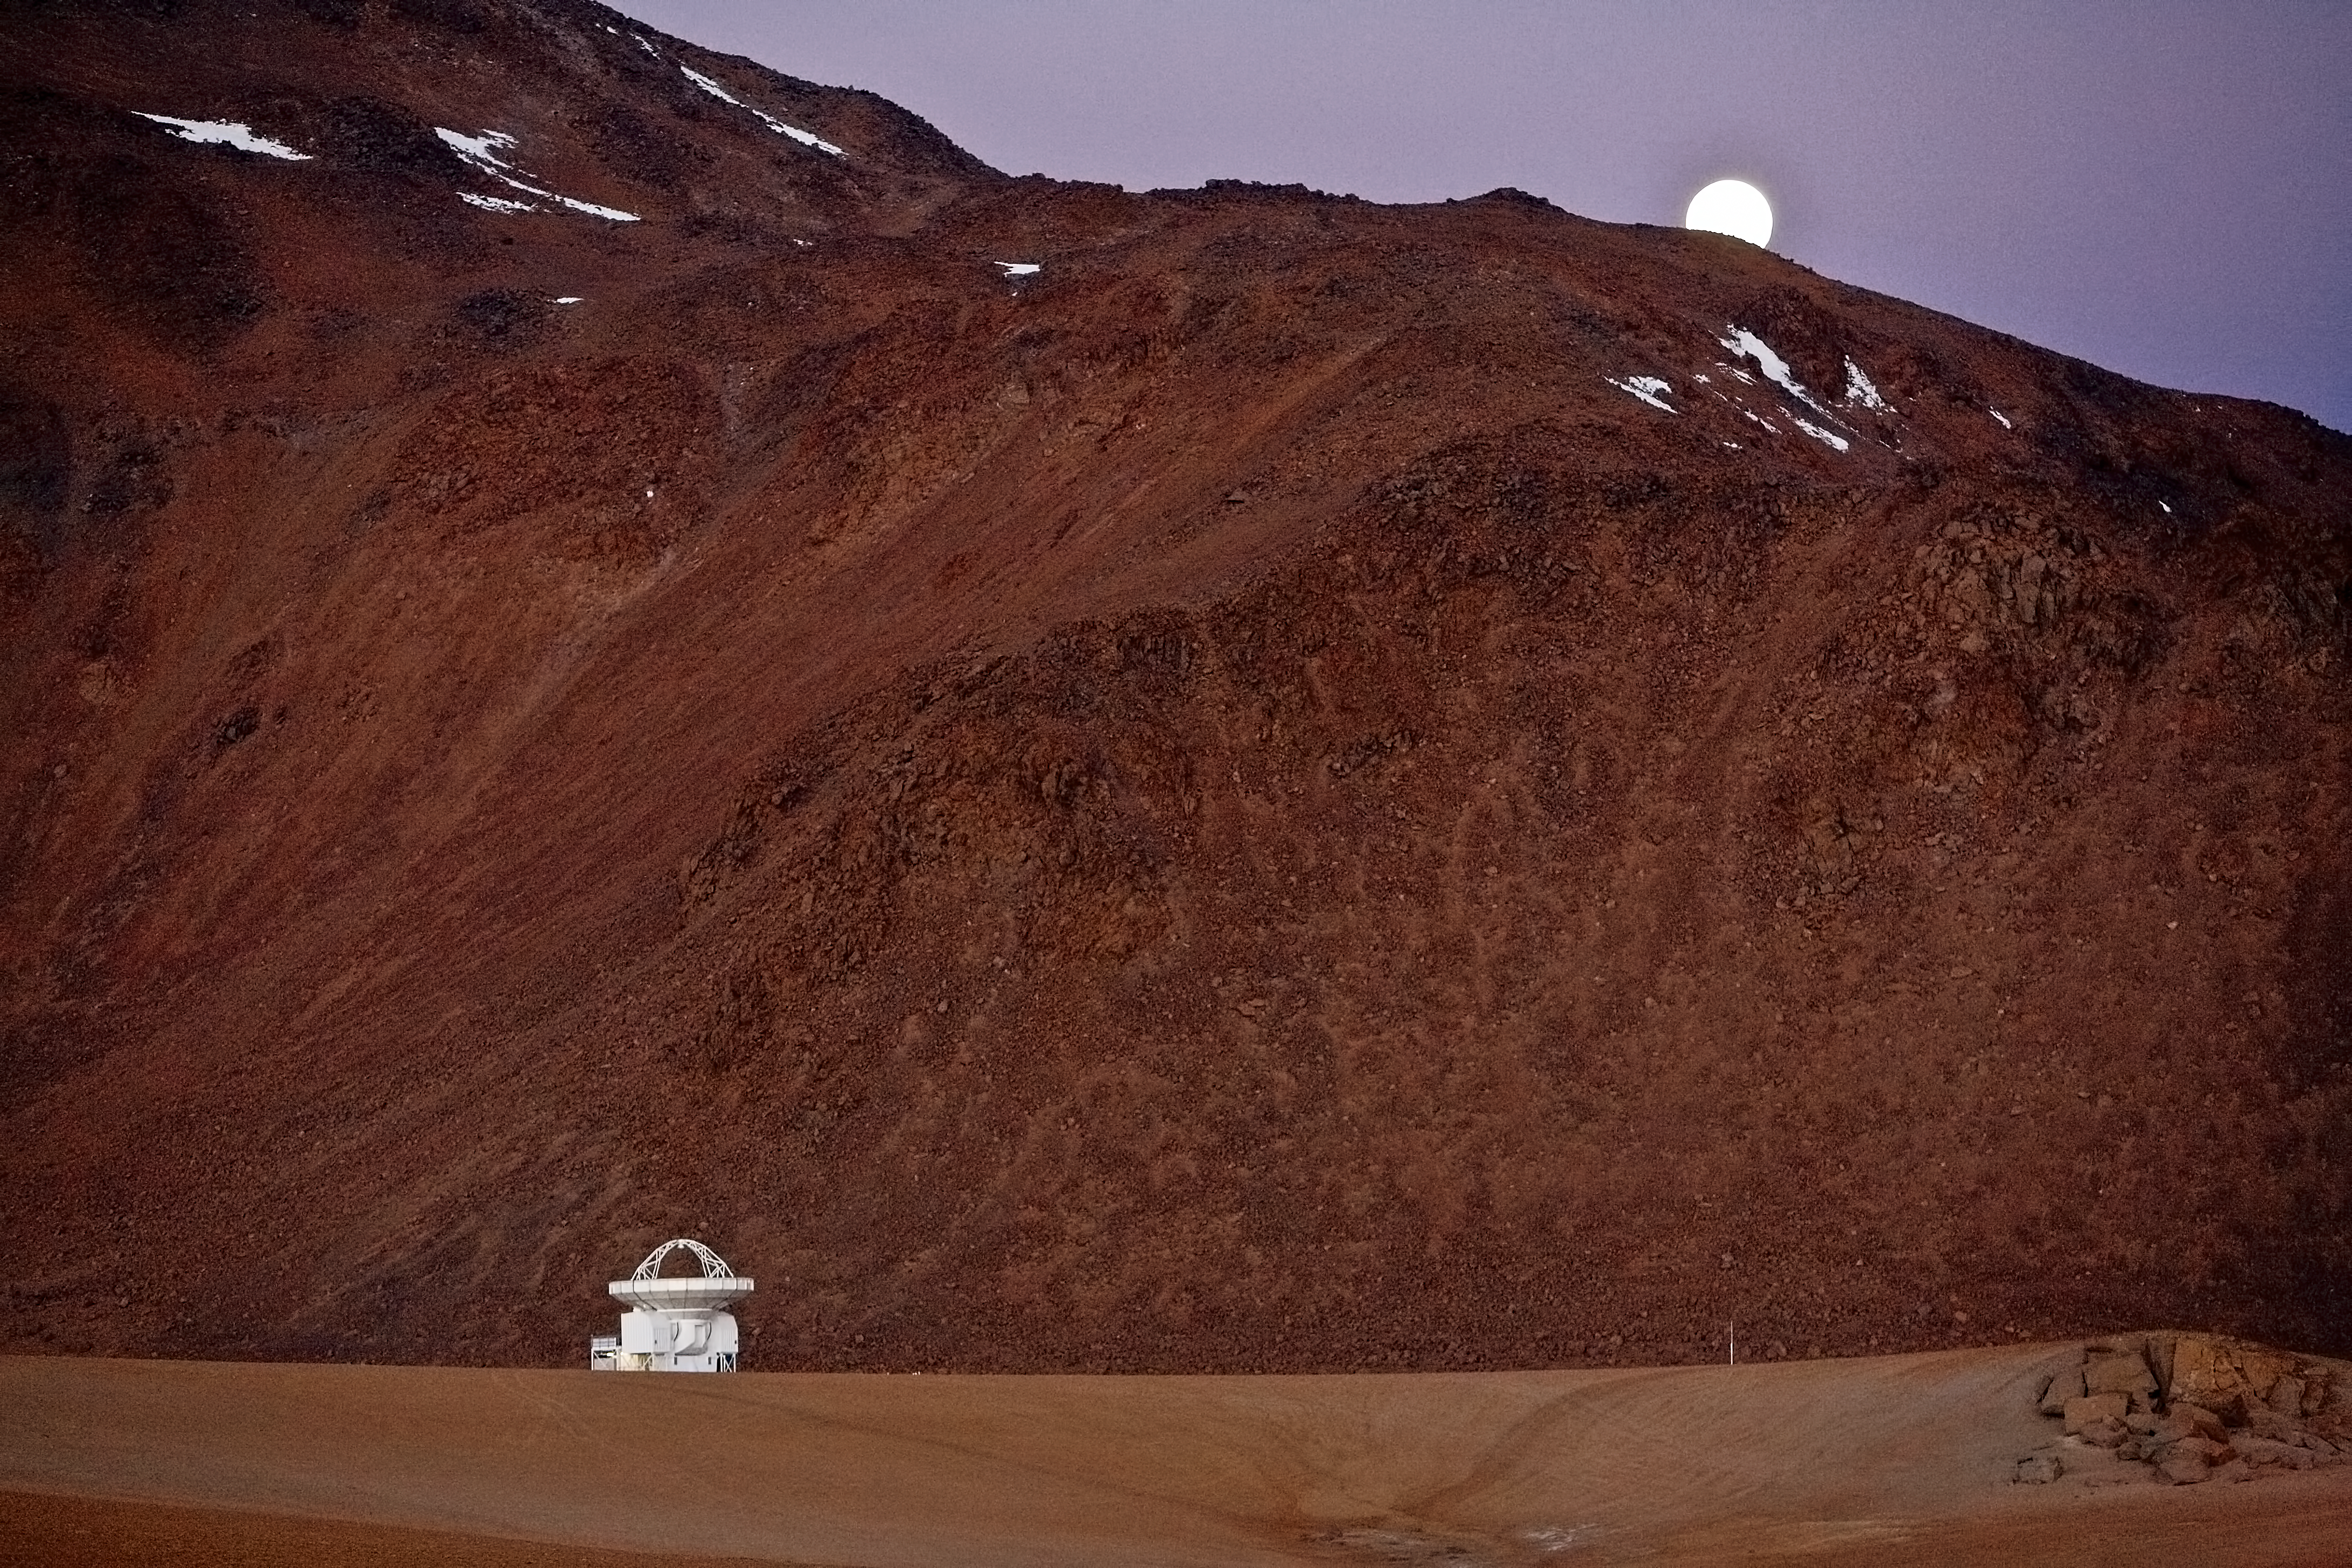

APEX at Chajnantor

After sunset, the APEX antenna is seen against the dark flank of Cerro Chajnantor and a rising moon behind it.

Credit: ESO/H.H.Heyer